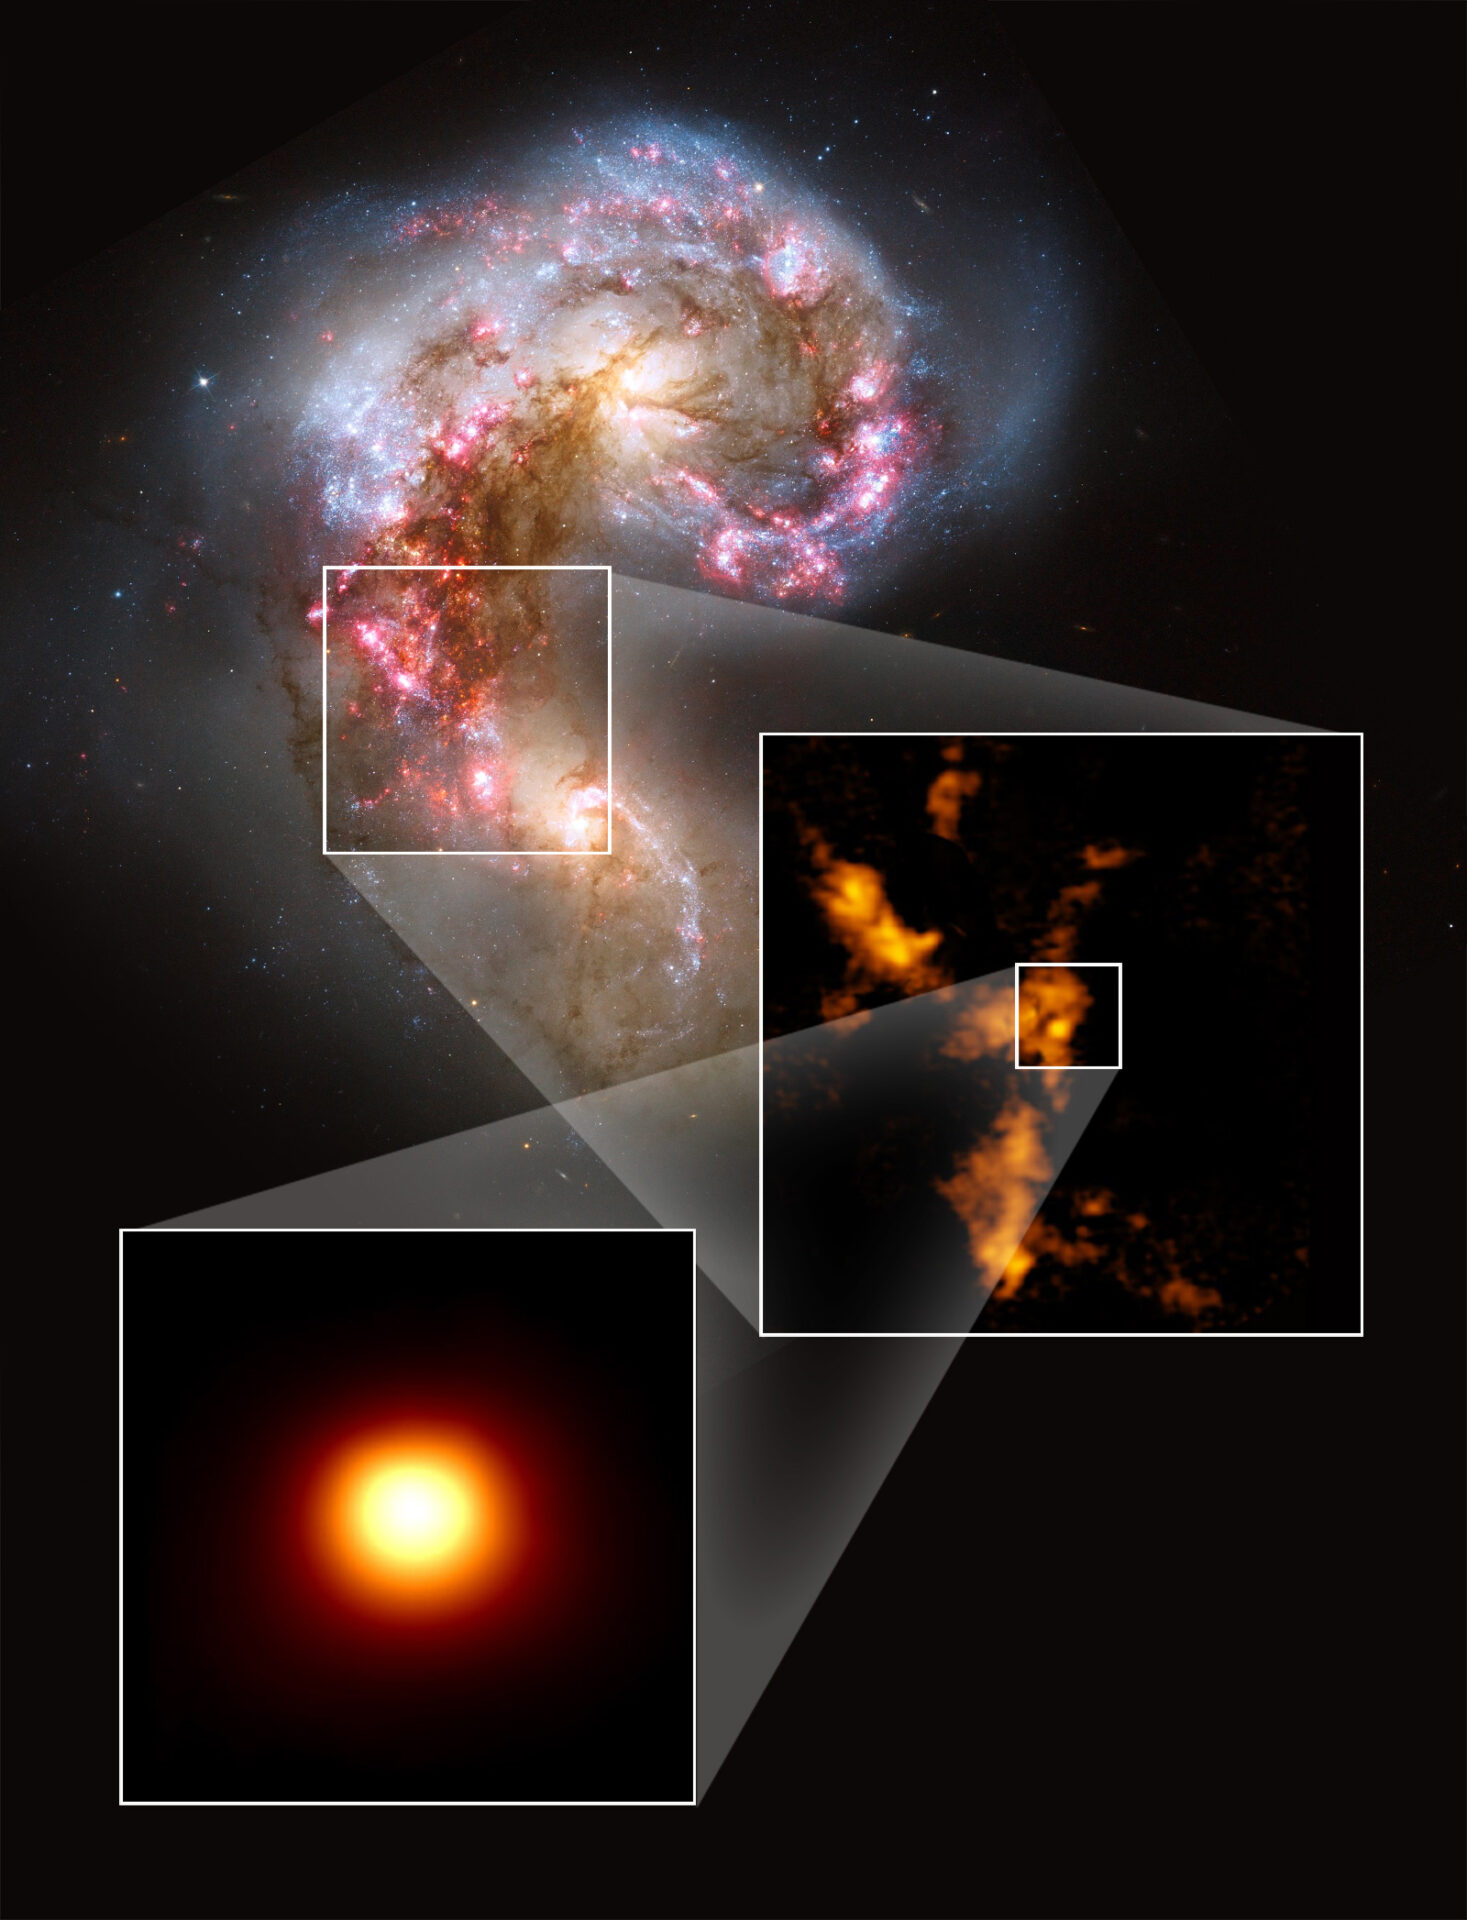

The Antennae galaxies

The Antennae galaxies, shown in visible light in a Hubble image (upper image), were studied with ALMA, revealing extensive clouds of molecular gas (center right image). One cloud (bottom image) is incredibly dense and massive, yet apparently star free, suggesting it is the first example of a prenatal globular cluster ever identified.

Credit: NASA/ESA Hubble, B. Whitmore (STScI); K. Johnson, U.Va.; ALMA (NRAO/ESO/NAOJ); B. Saxton (NRAO/AUI/NSF)